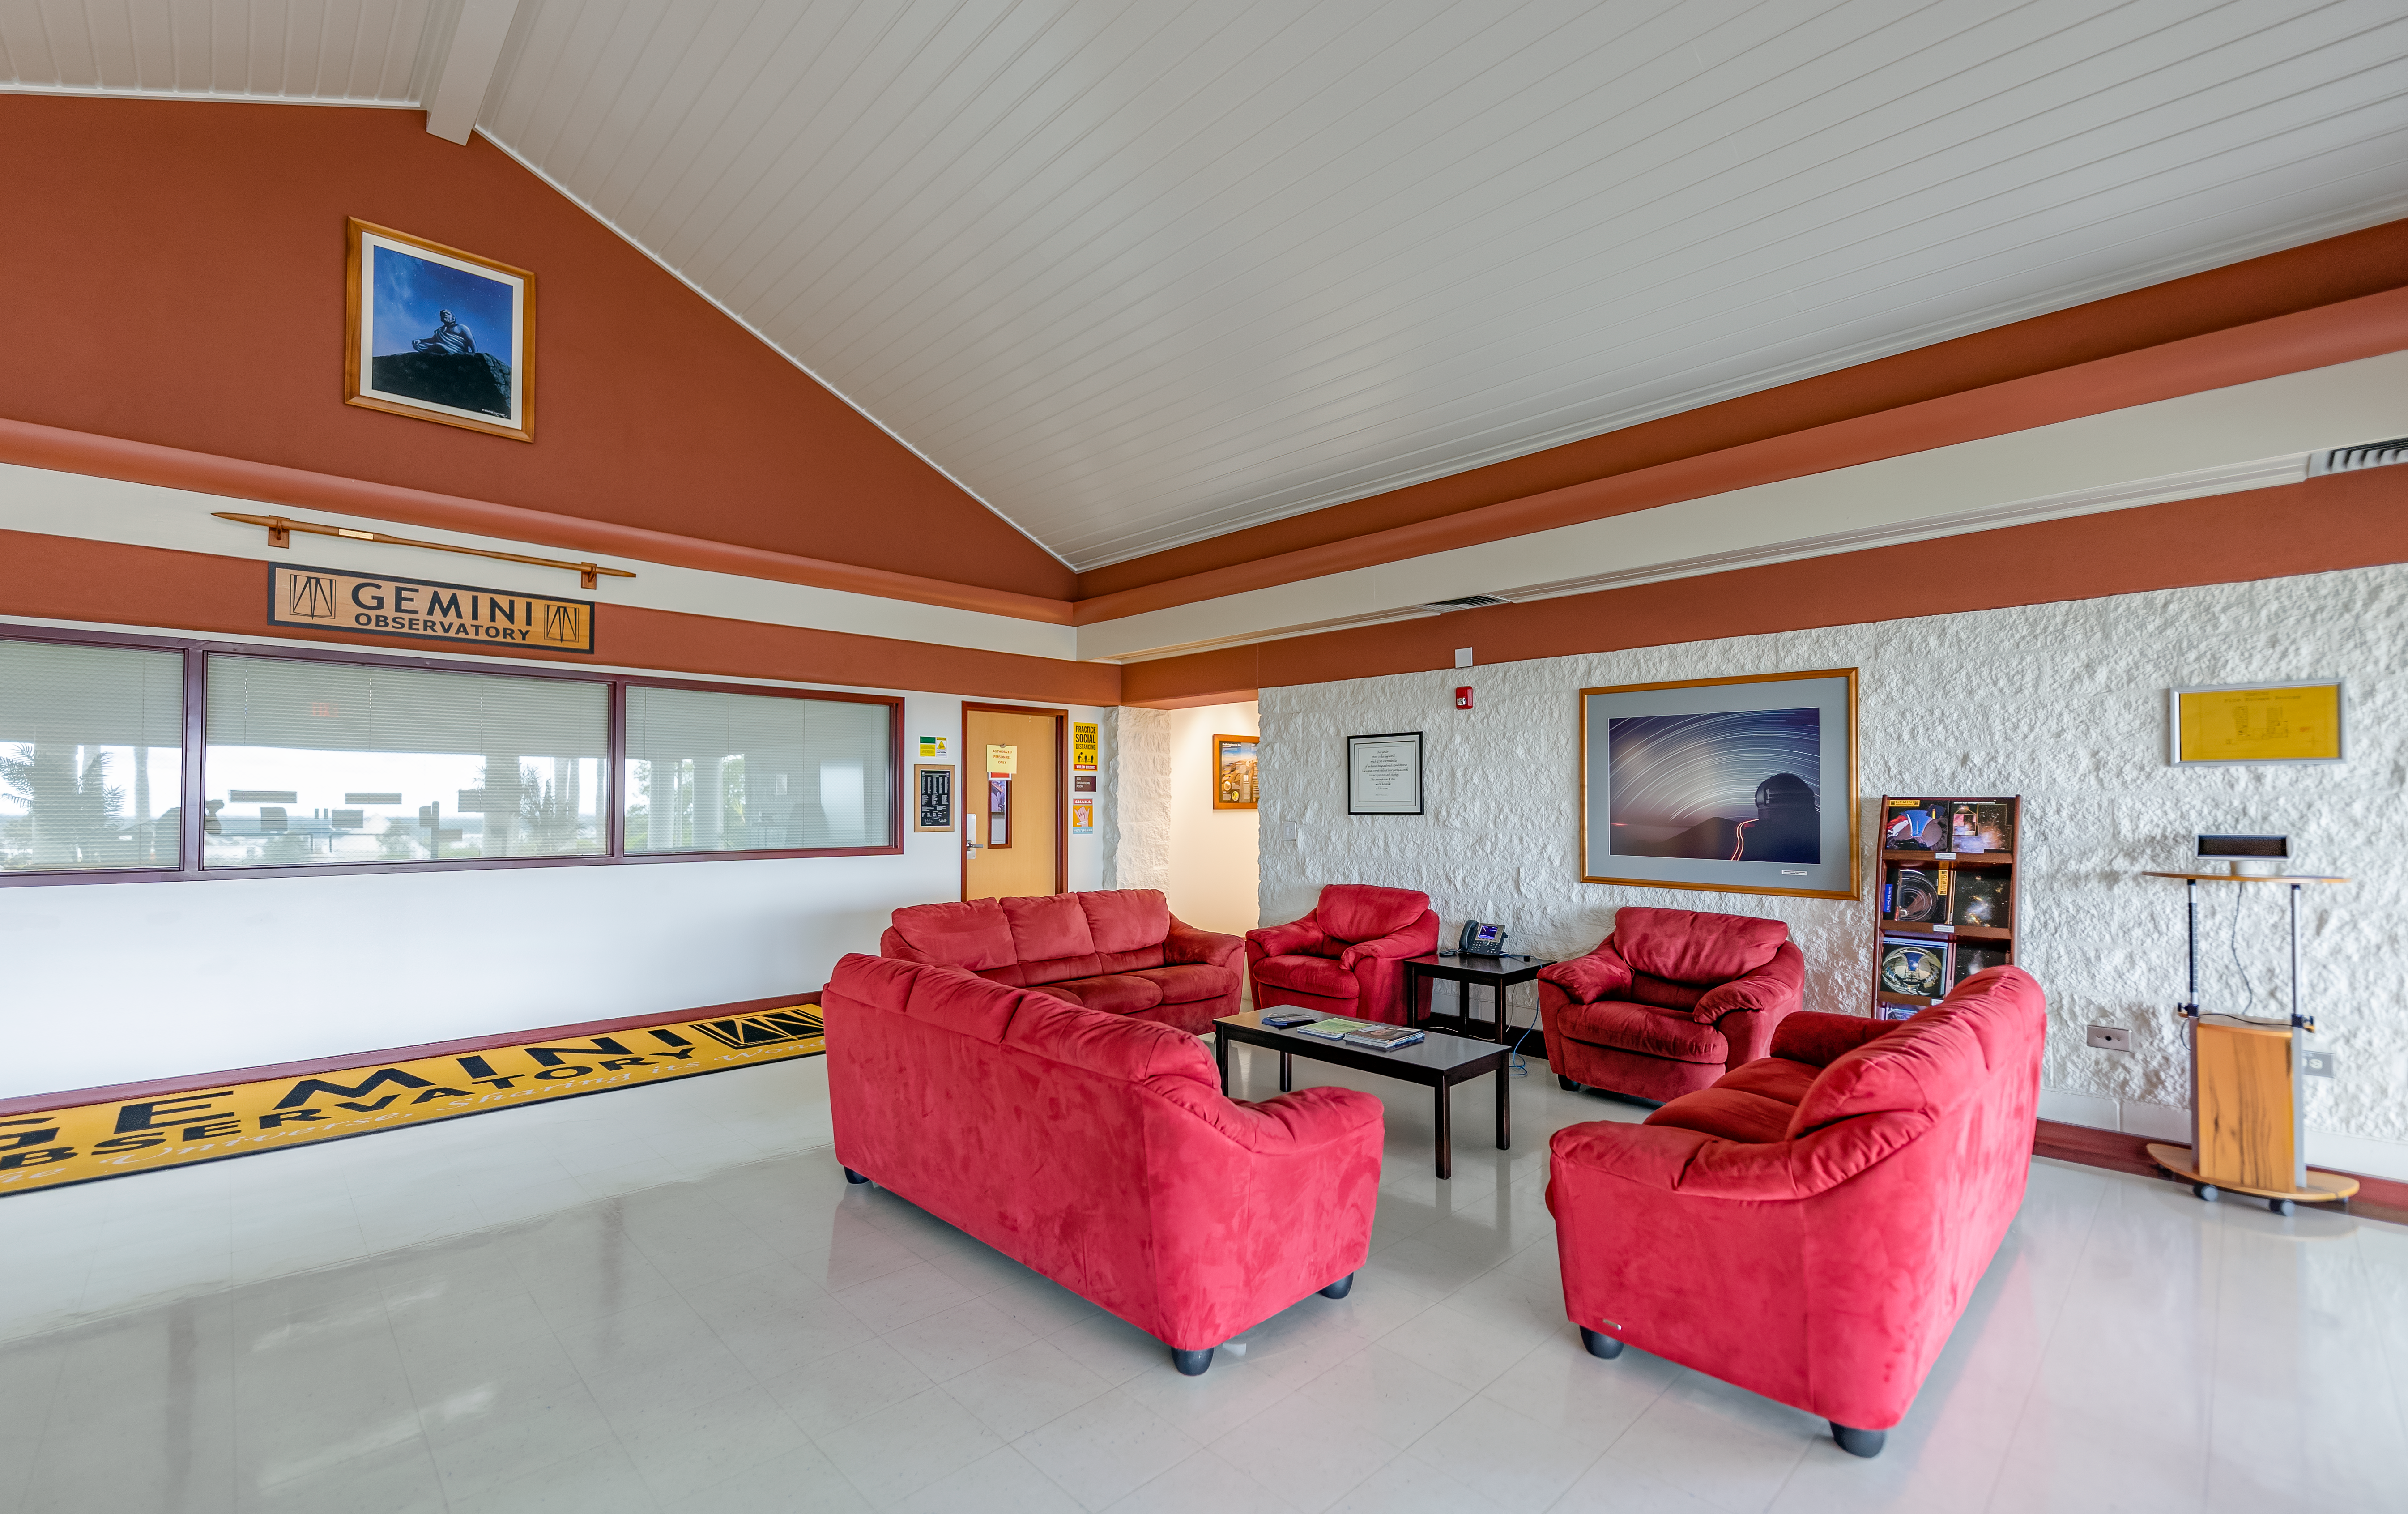

Gemini North Hilo Base Facility Reception and Lobby

Gemini North Hilo Base Facility Reception and Lobby.

Credit: International Gemini Observatory/NOIRLab/NSF/AURA/T. Slovinský